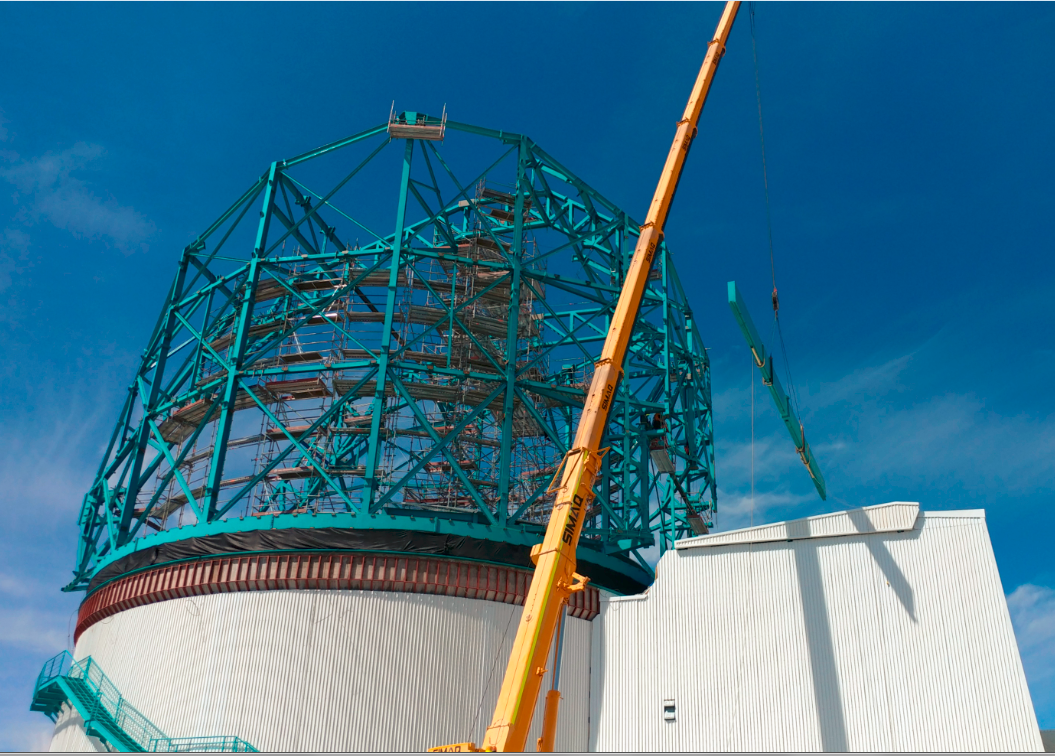

Dome Rear Access Door Installed

The 22-meter (~10-ton) Dome Rear Access Door (RAD) was installed on January 24. Cladding for the dome has now been loaded for shipping and will be on its way to Chile soon.

Credit: Rubin Observatory/NSF/AURA